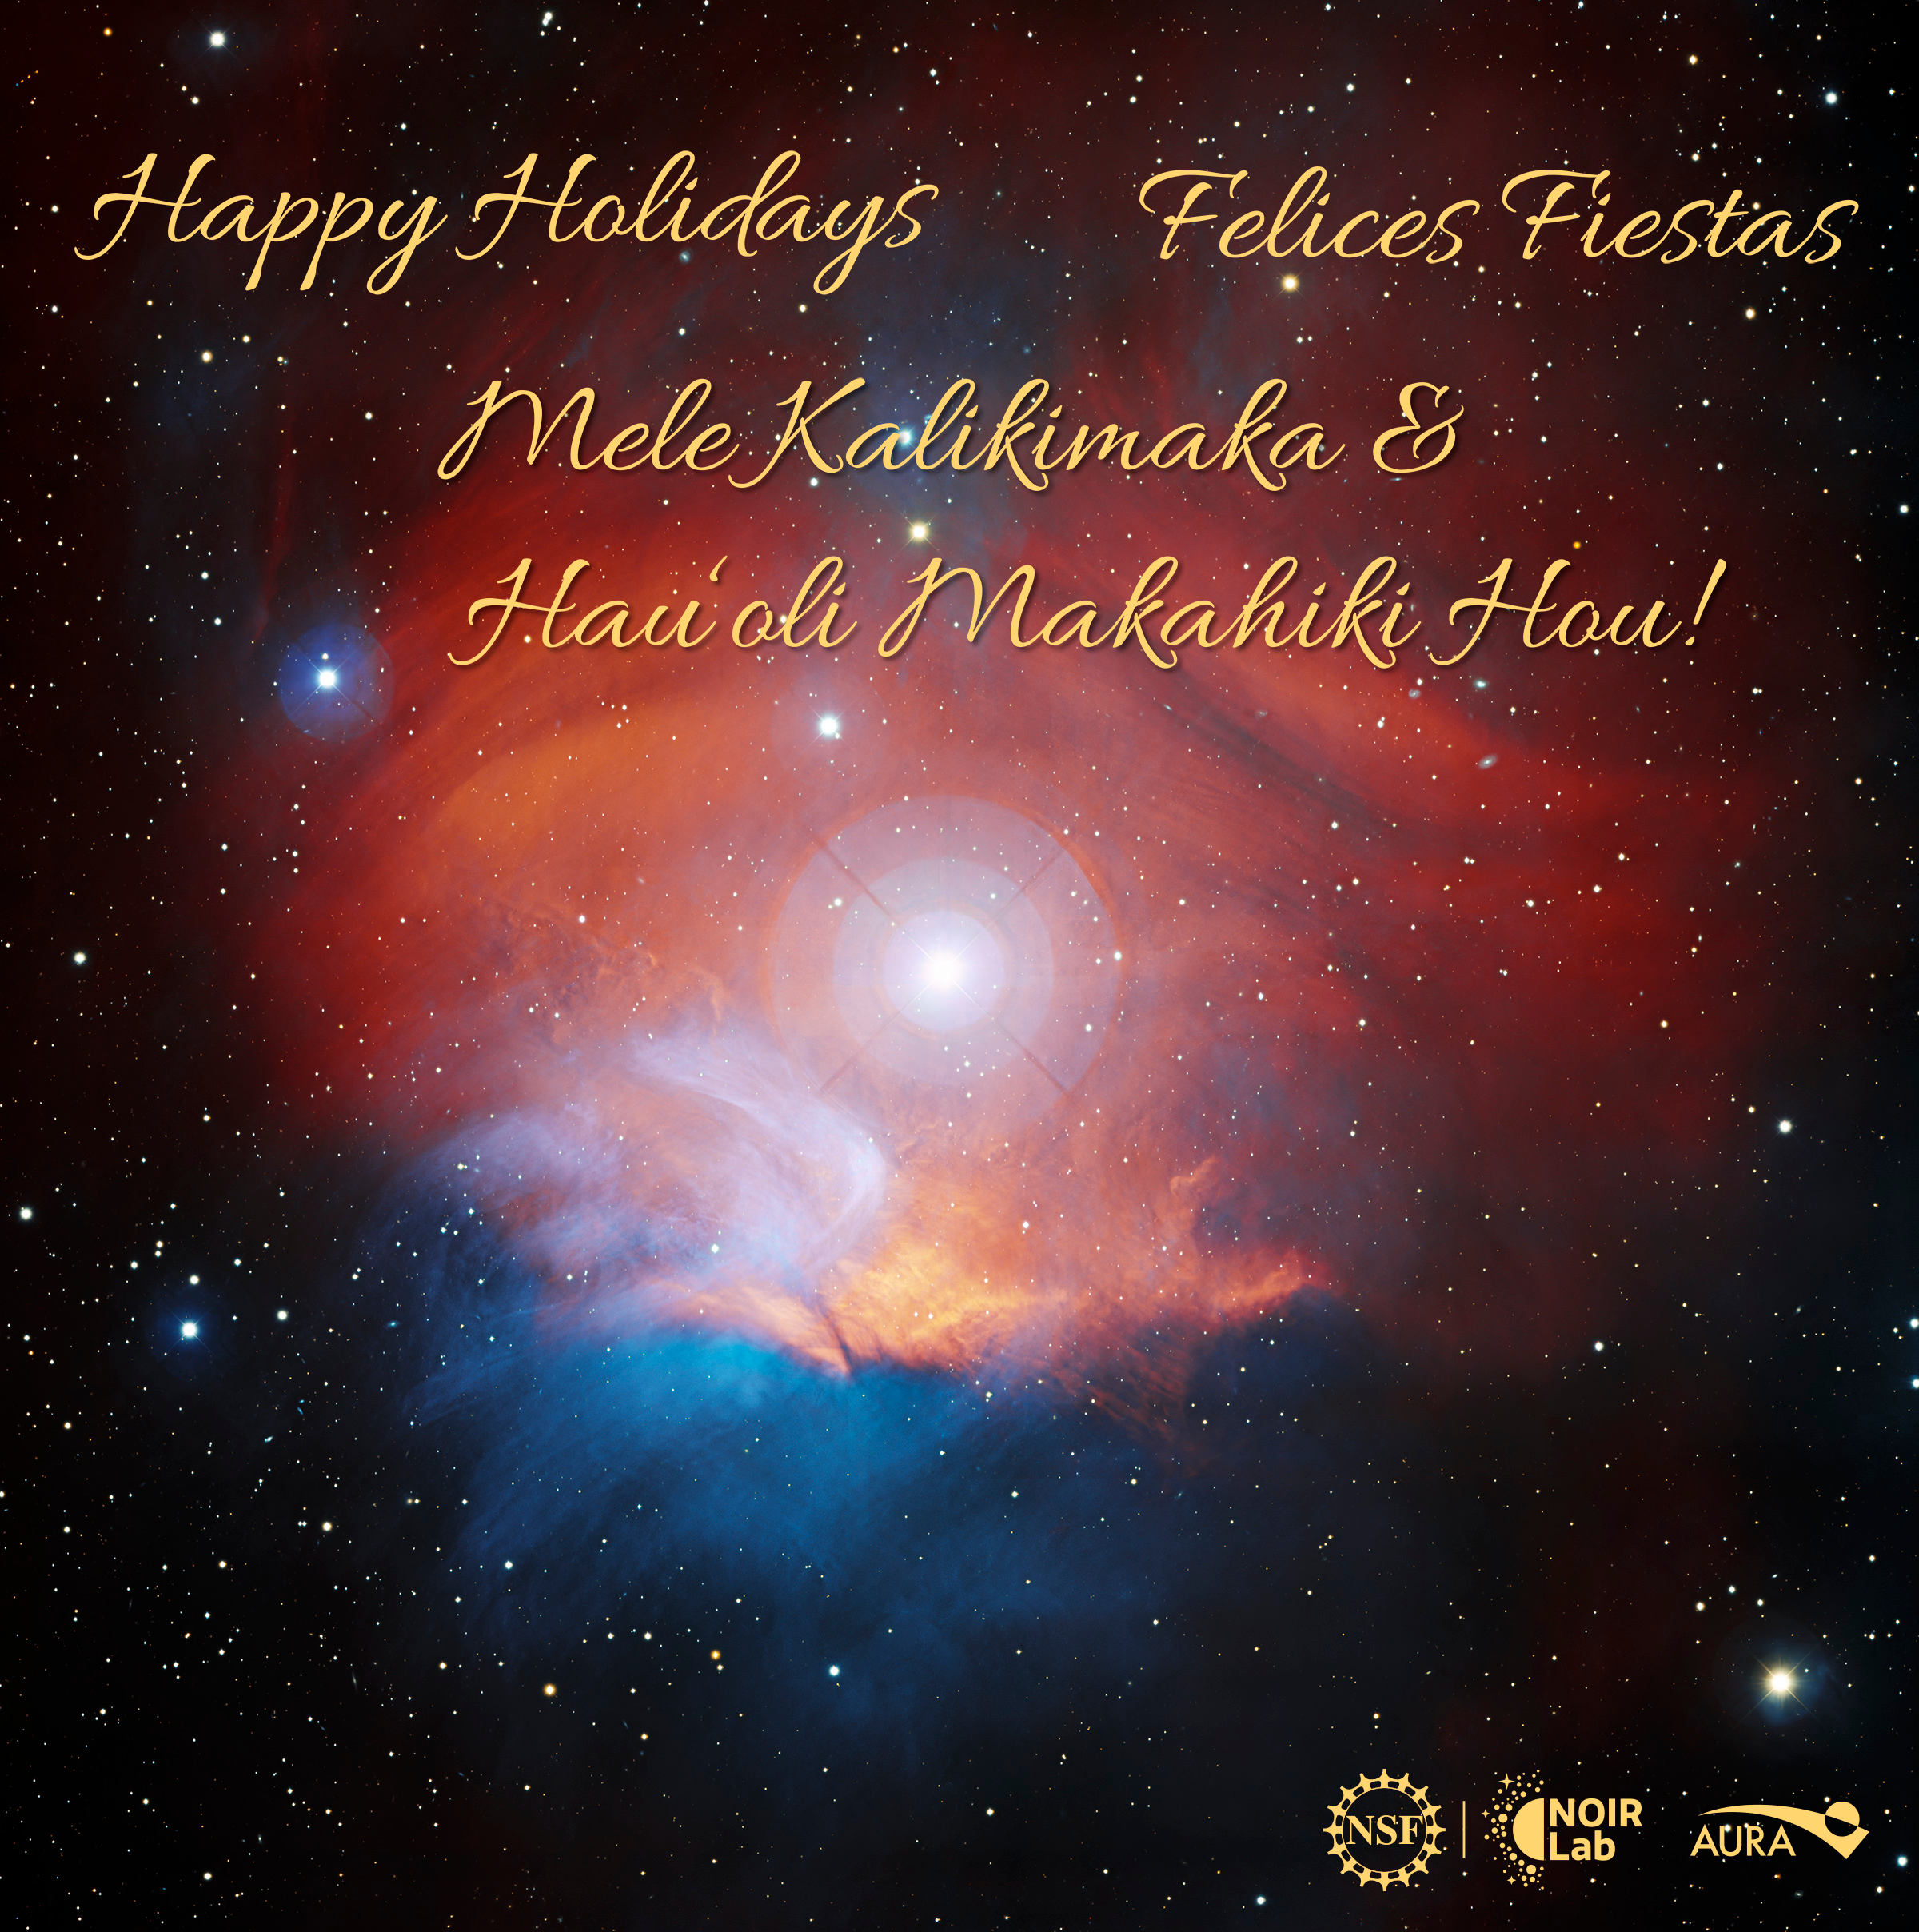

Happy Holidays 2023

We at NSF NOIRLab would like to wish you the best this holiday season, and a peaceful and successful 2024!

The background image is the nebula LBN 867, known as the Raspberry Nebula, located in the constellation Orion. It was captured by the Nicholas U. Mayall 4-meter Telescope using the Mosaic-3 detector at Kitt Peak National Observatory (KPNO), a Program of NSF NOIRLab.

You can print and share your own copy of this card to wish others a happy holiday season in English and Spanish. Check out our animated holiday card here and download the image without text here.

Happy Holidays, Felices Fiestas, and Mele Kalikimaka and Hau‘oli Makahiki Hou!

Credit: Background image: KPNO/NOIRLab/NSD/T.A. Rector (University of Alaska Anchorage/NSF NOIRLab)